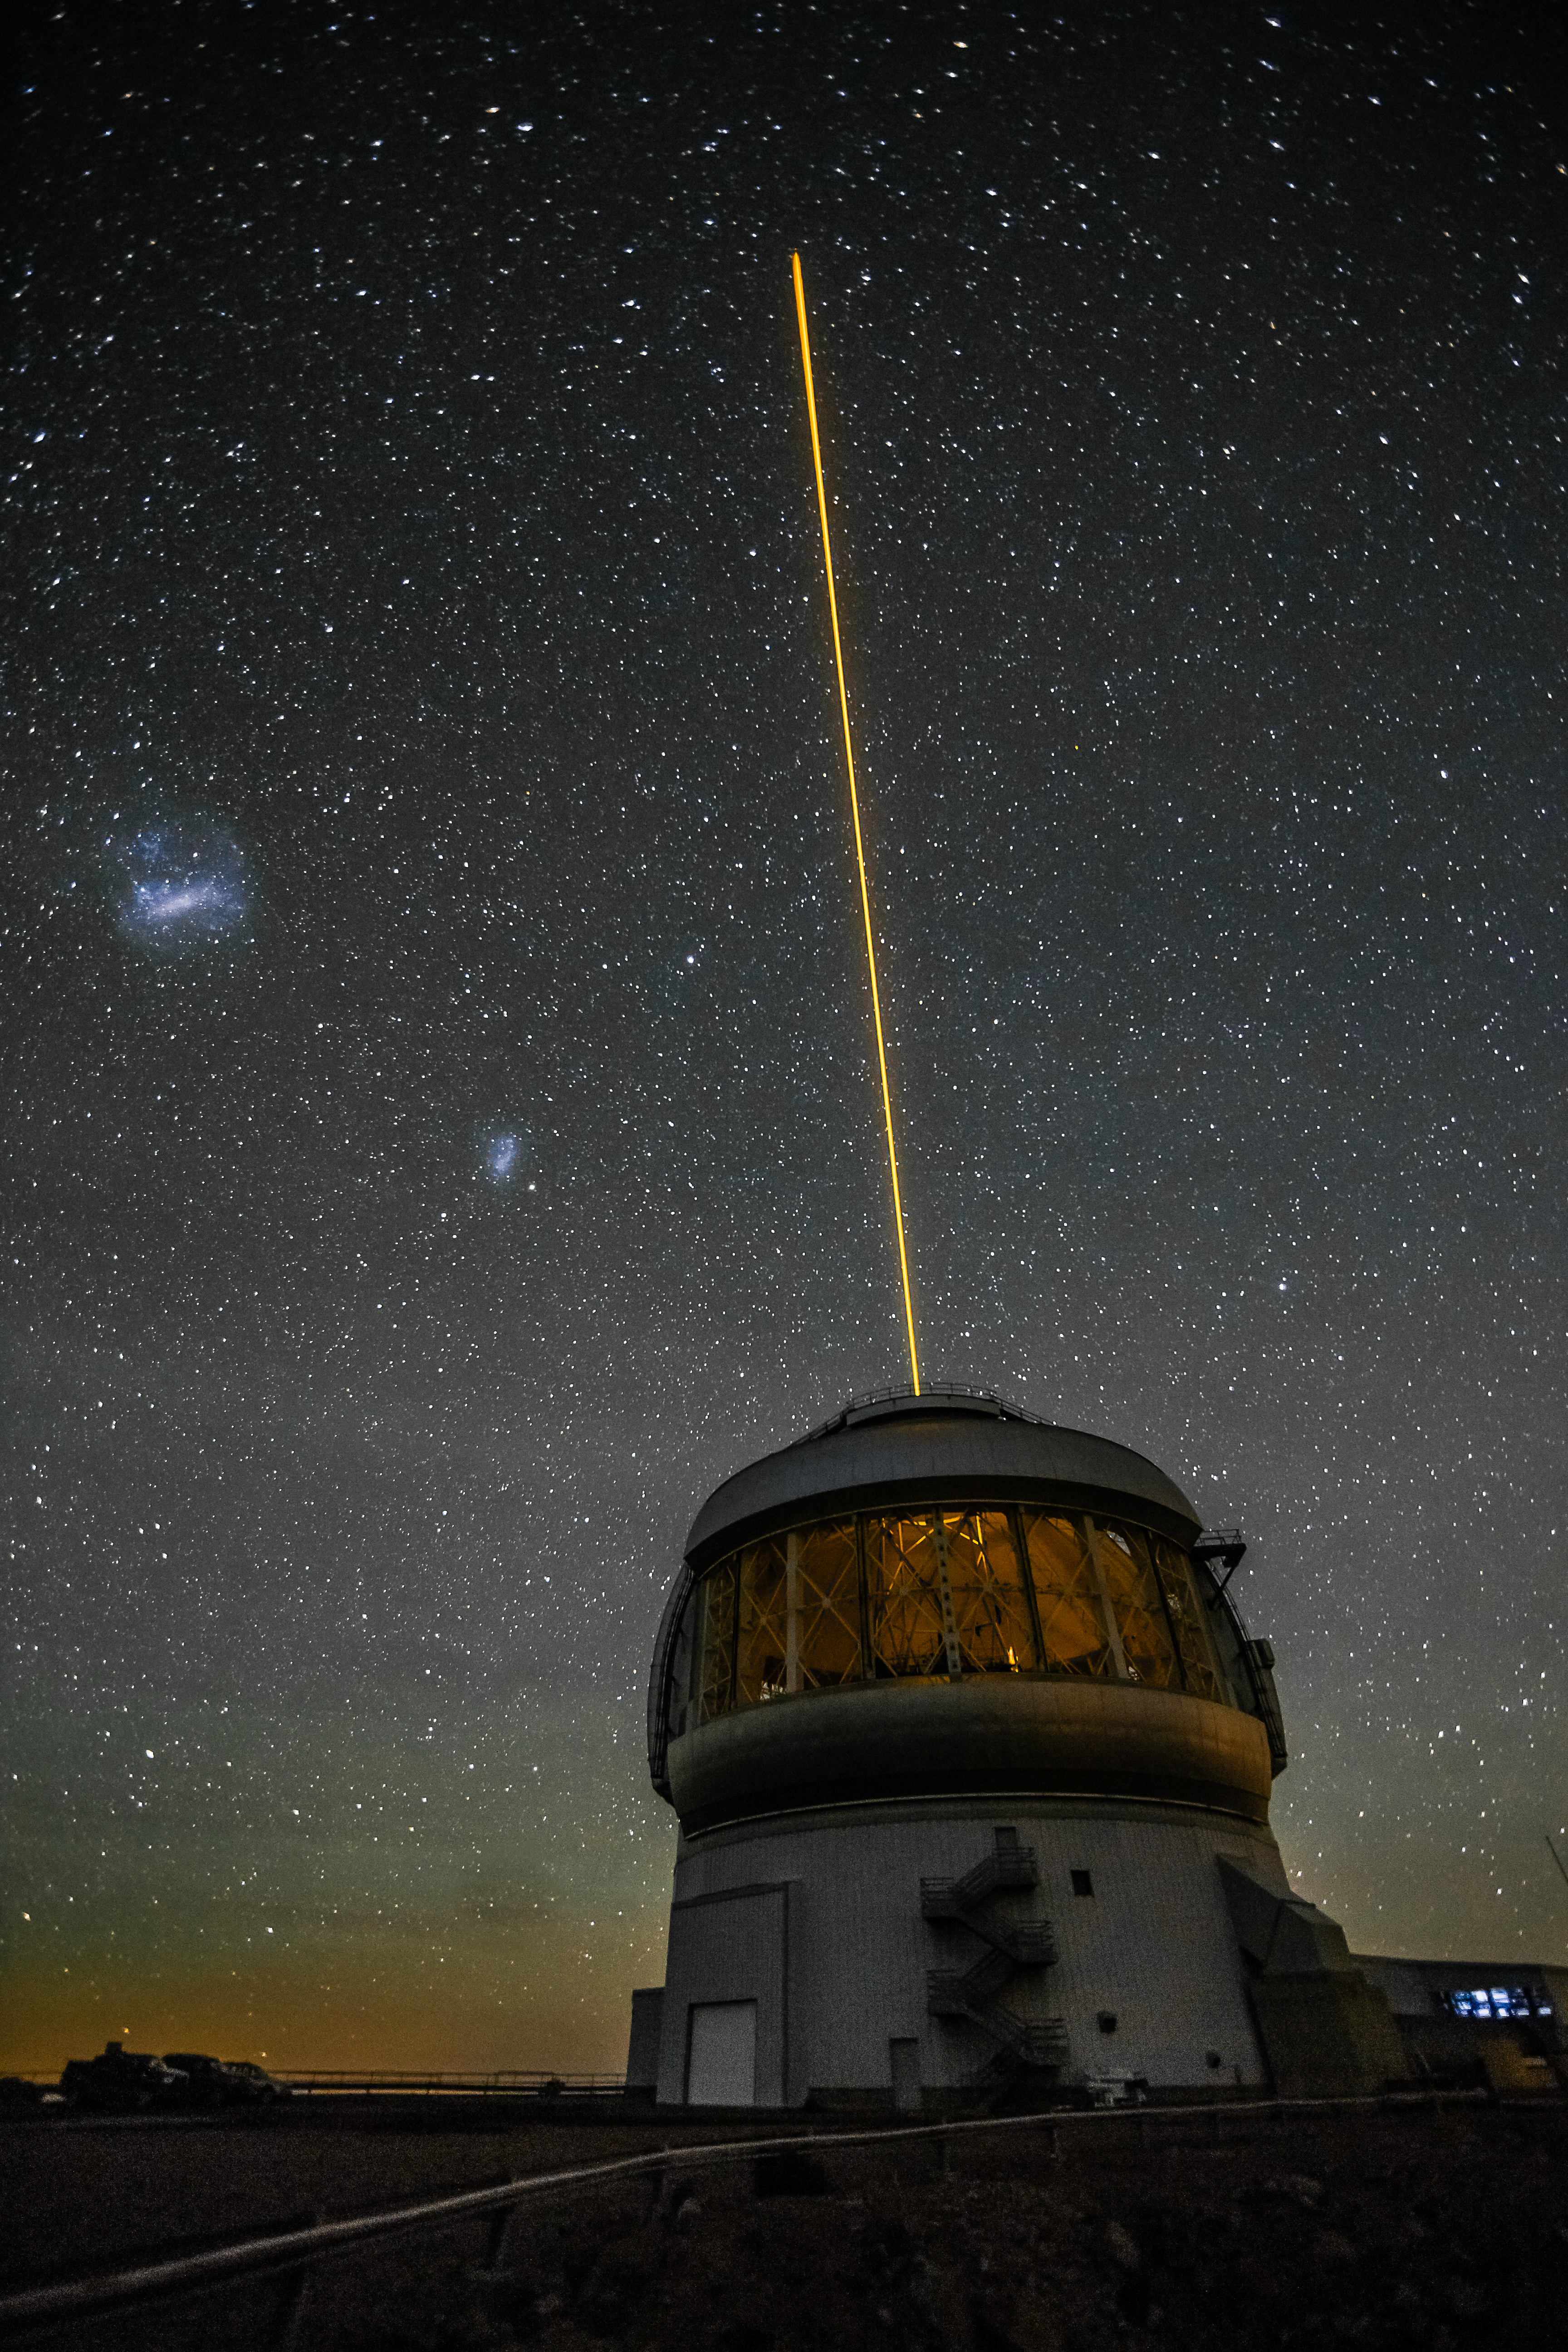

Laser Vision

This exterior shot of Gemini South shows the result of the Gemini Multi-conjugate adaptive optics System (GeMS) with the Gemini South Adaptive Optics Imager (GSAOI) propagating a laser guide star toward the zenith. Gemini South acquired the 50-watt sodium Guide Star Laser System back in March 2010. It moved into regular operations soon thereafter. The GeMS/GSAOI system is a revolutionary approach to adaptive optics in astronomy. The technique samples the turbulence structure in the atmosphere at several levels and then uses a technique similar to medical tomography to reconstruct a 3D snapshot of how the atmosphere is distorting starlight. This is then used to shape a series of deformable mirrors to cancel out this distortion. All of this happens about 1,000 times a second. In the sky, to the upper left of the dome, floating like detached fragments of the Milky Way, lie the Large and Small Magellanic Clouds. These nebulous wonders are actually irregular dwarf galaxy companions to the Milky Way some 200,000 light years distant. Gemini dedicates this image to the memory of Vincent Fesquet, who worked tirelessly to make the Gemini South laser guide star system work efficiently and reliably.

Credit: International Gemini Observatory/NOIRLab/NSF/AURA/M. Paredes